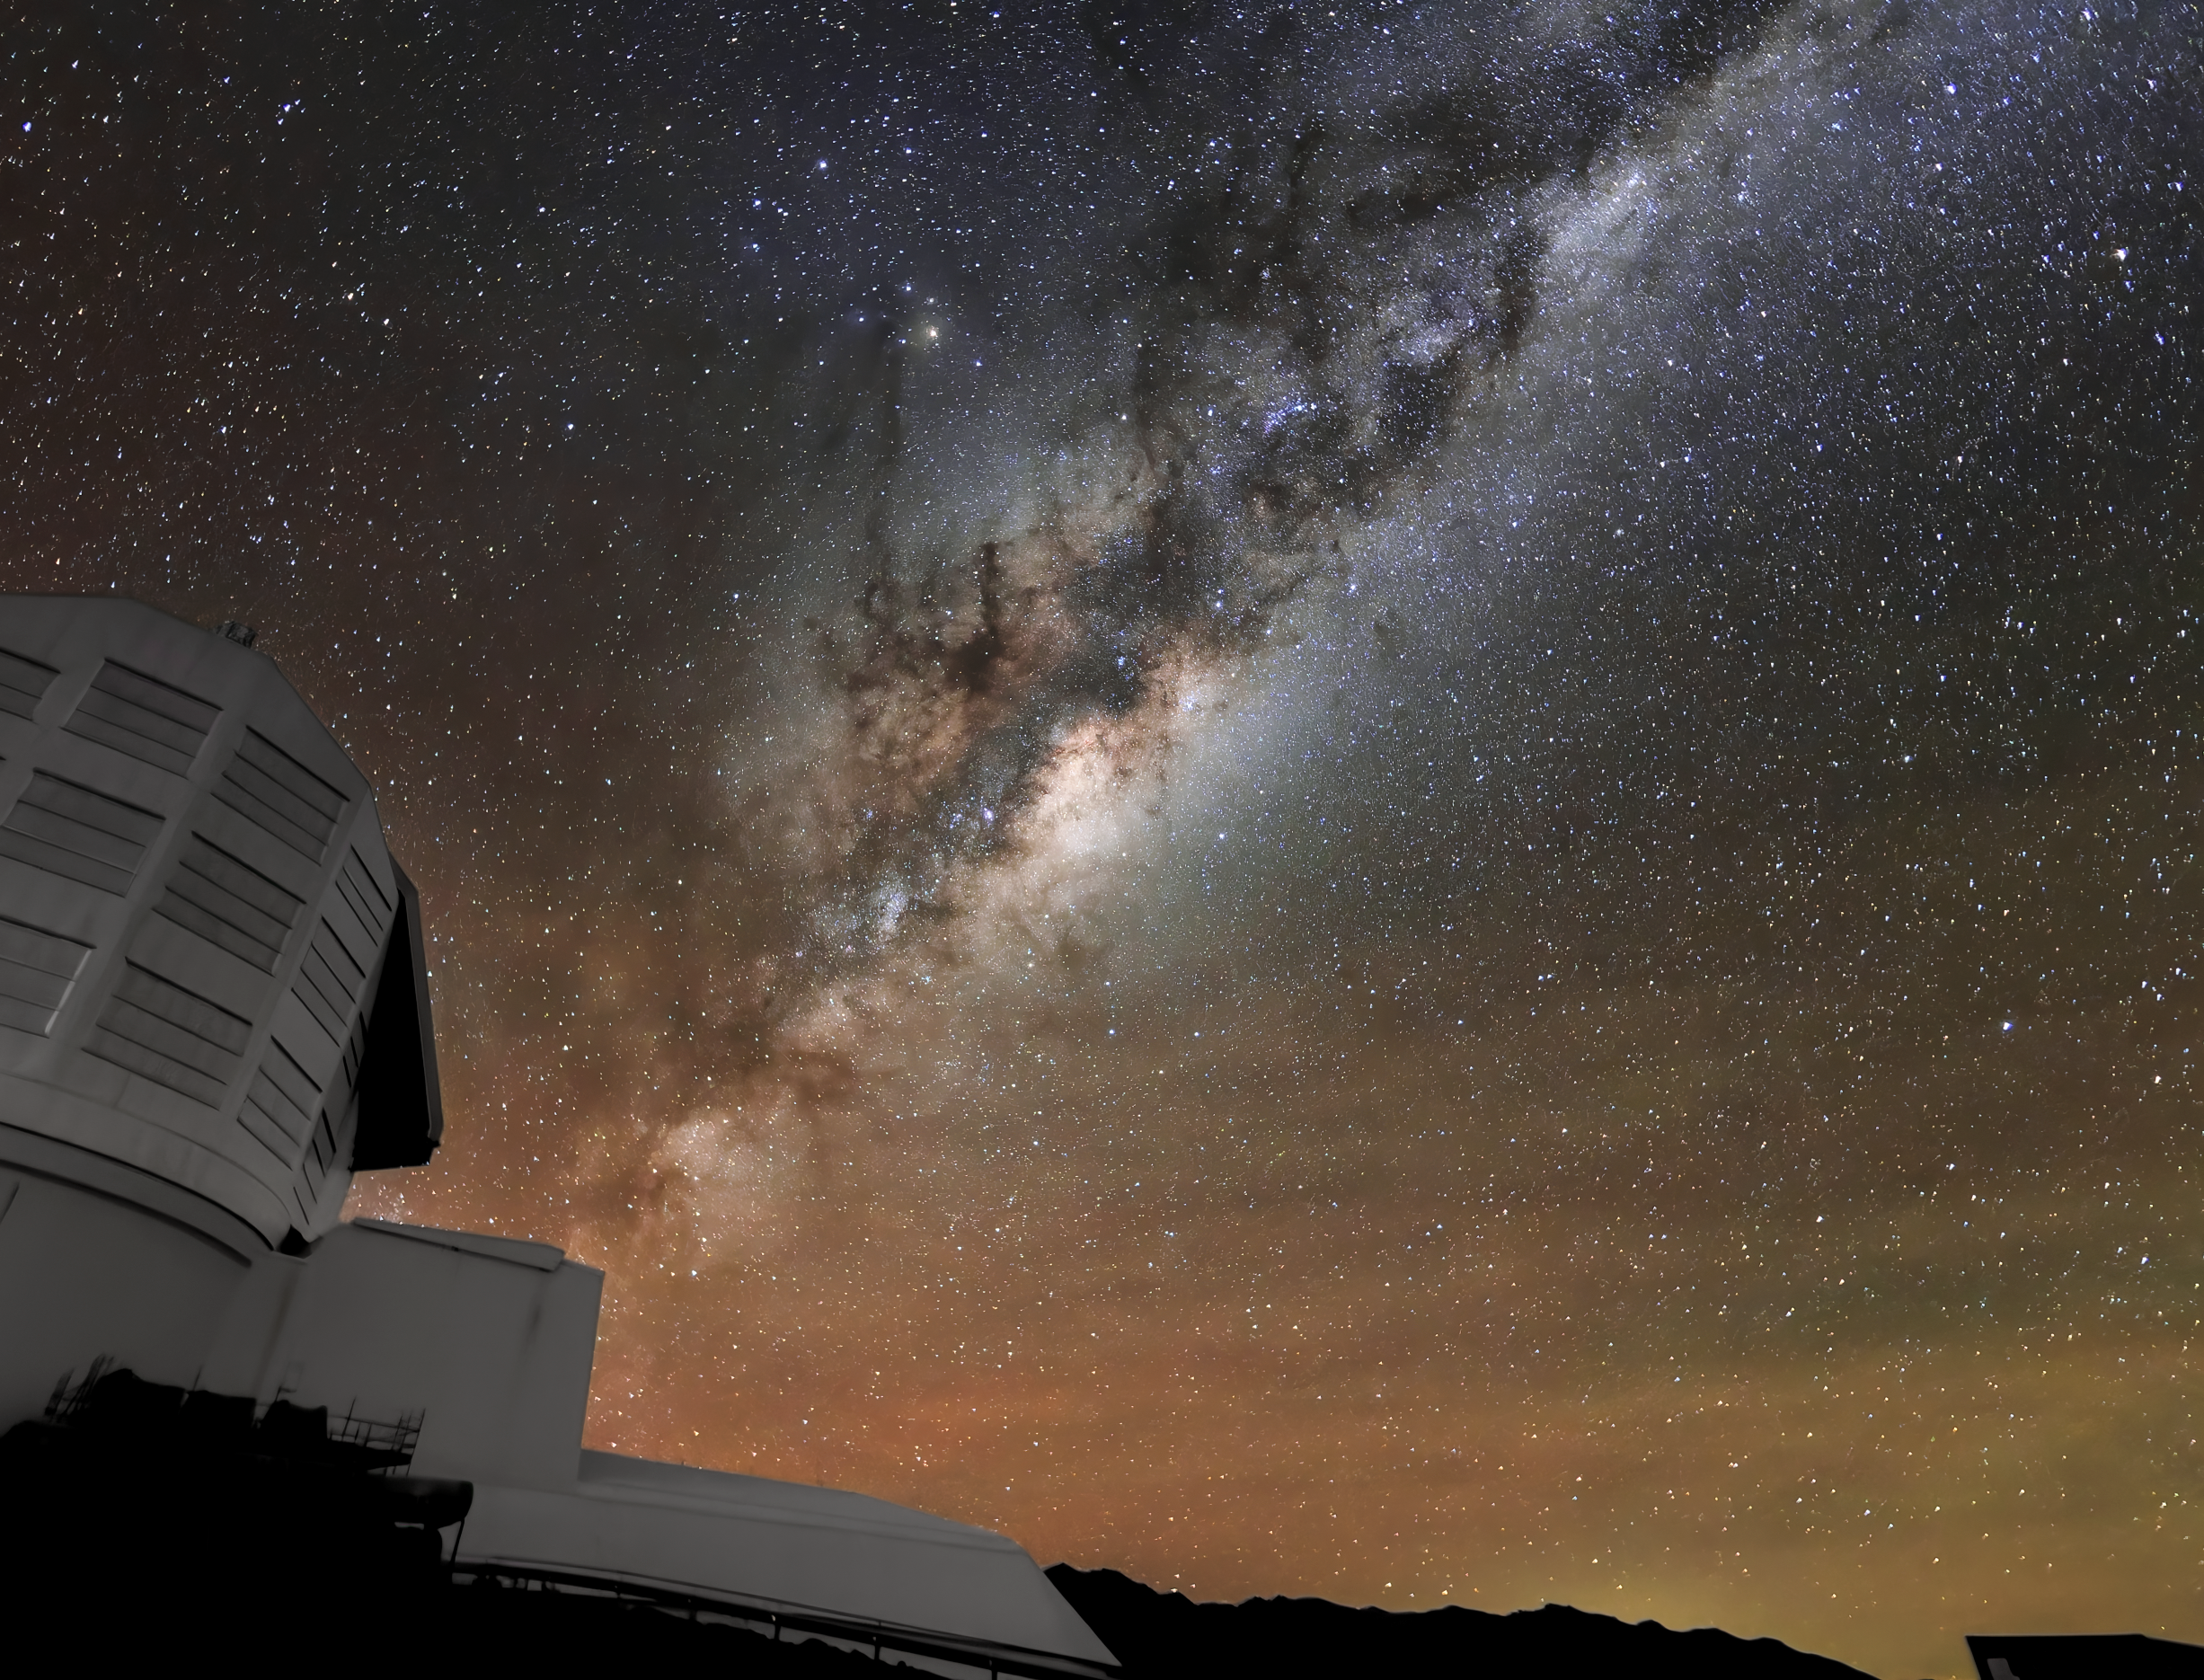

Rubin in the Company of the Milky Way

The Milky Way stretches across the night sky over NSF–DOE Vera C. Rubin Observatory in this shot.

In late 2025, Rubin Observatory's will begin its decade-long Legacy Survey of Space and Time (LSST) to generate an ultra-wide, ultra-high-definition, time-lapse record of the Universe.

Credit: NSF–DOE Vera C. Rubin Observatory/NOIRLab/SLAC/AURA/W. O'Mullane